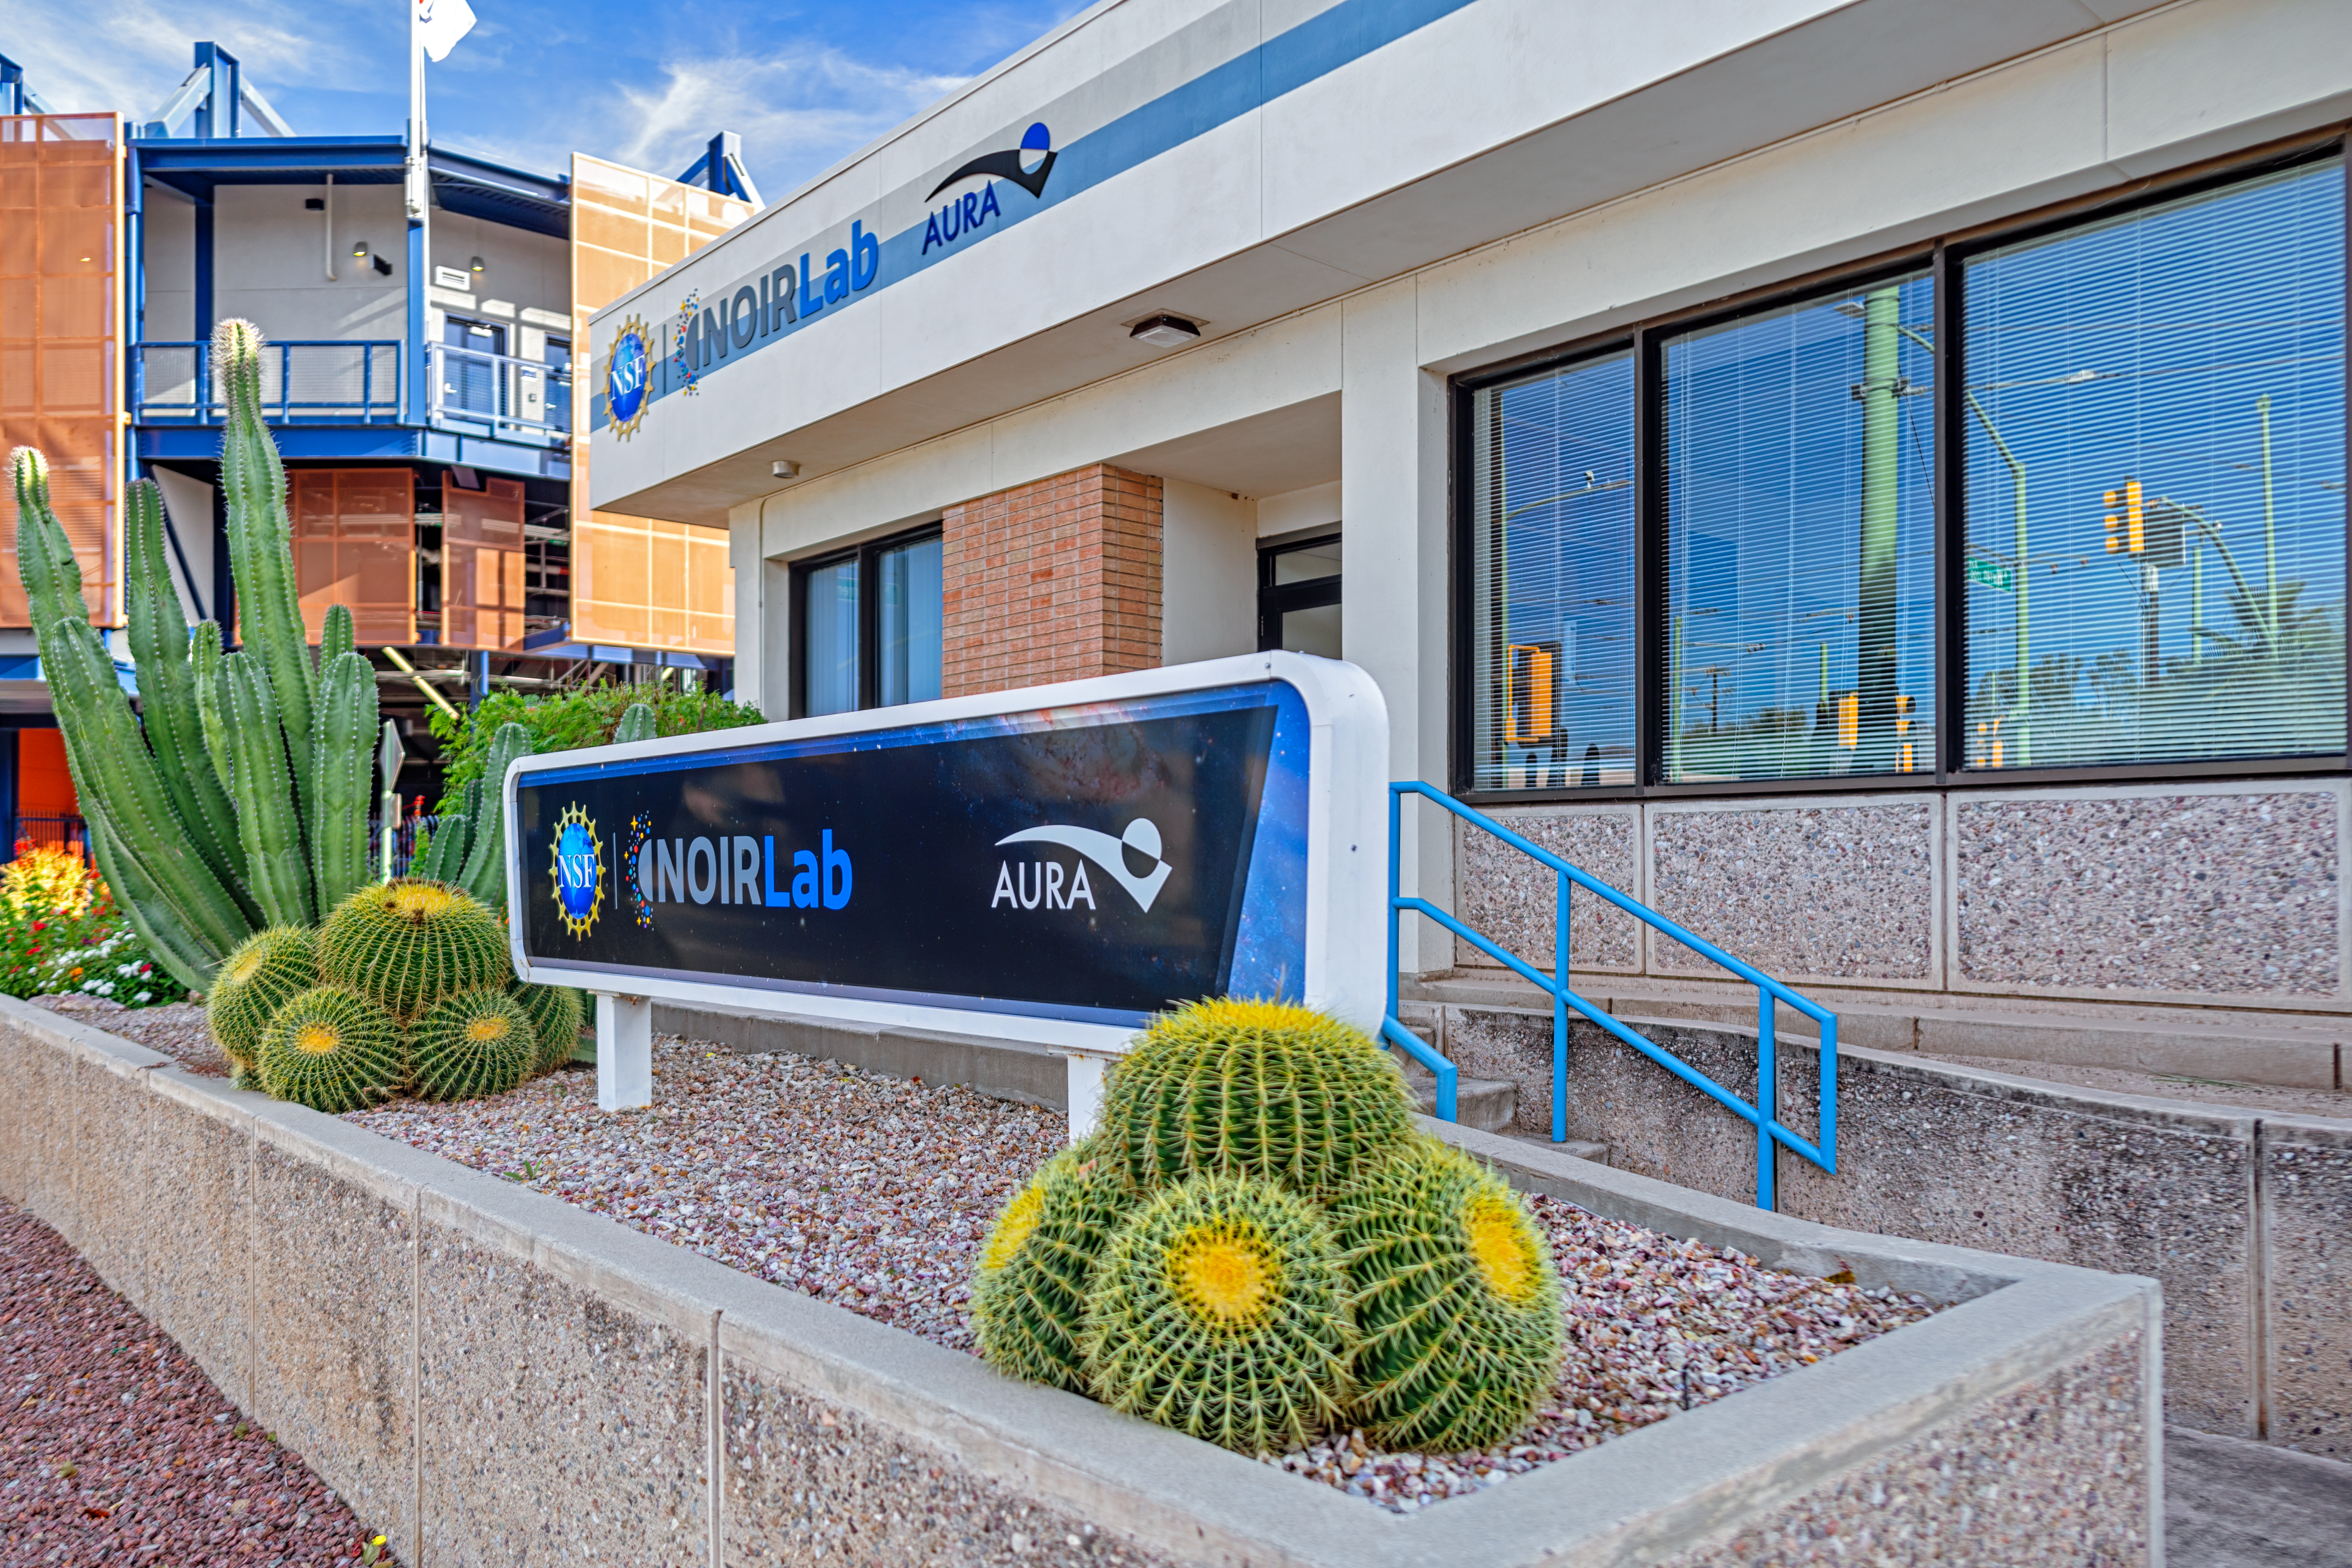

North-east corner of NOIRLab HQ in Tucson

North-east corner of NOIRLab HQ in Tucson.

Credit: NOIRLab/NSF/AURA/P. Horálek